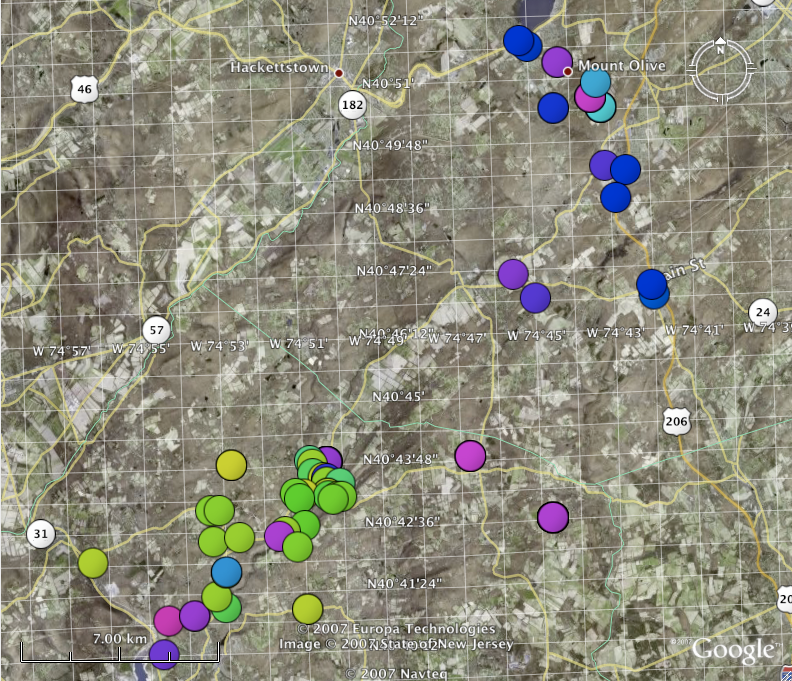

Classic and Digital Versions of GLOBE at Night Thrive in 2007

How bright is your sky at night? For Tucson, Washington DC, Hilo, Richmond and a few towns in New Jersey, sky brightness measurements by citizen-scientists show a consistent pattern: gradients from bright-to-dark as one moves from the city center to outlying areas. Stay tuned for more from the GLOBE at Night program.

Credit: C. Peruta, C. E. Walker and NOAO/AURA/NSF